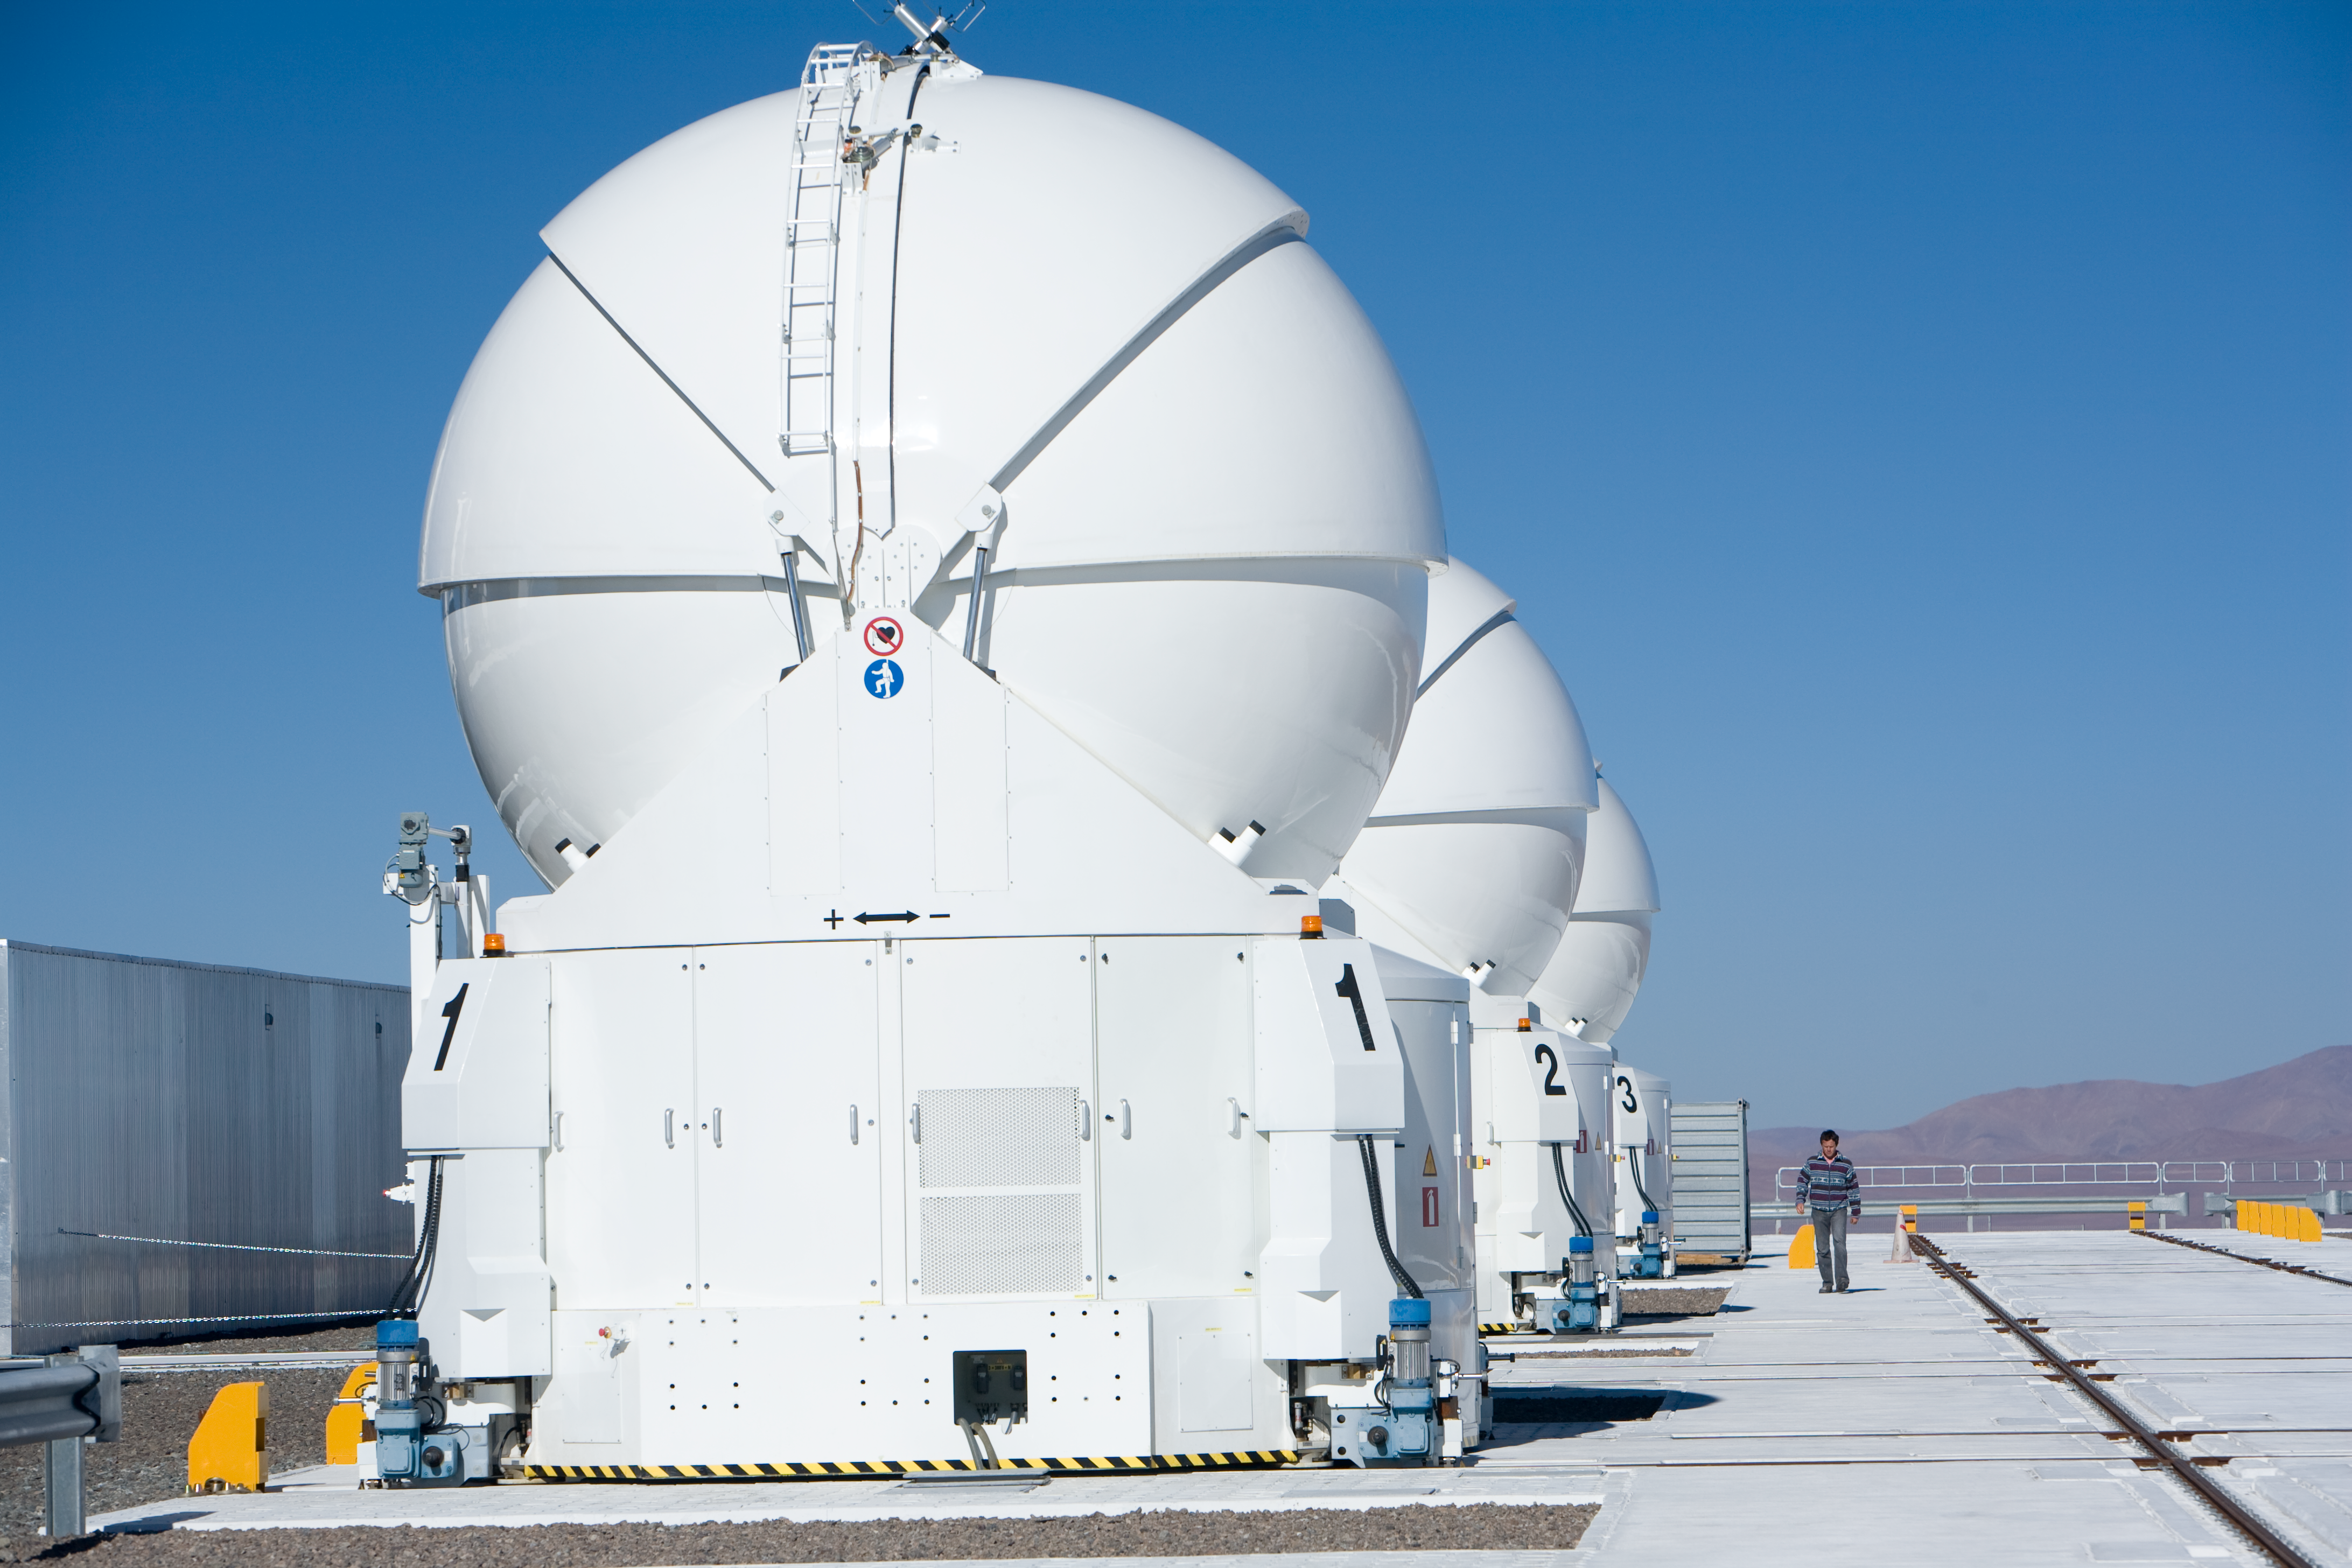

Three ATs at Paranal, Jan2007

By January 2007 three Auxiliary Telescopes were operated at Paranal. Here they happen to be placed in a row, along the interferometric tunnel.

Credit: ESO/H.H.Heyer